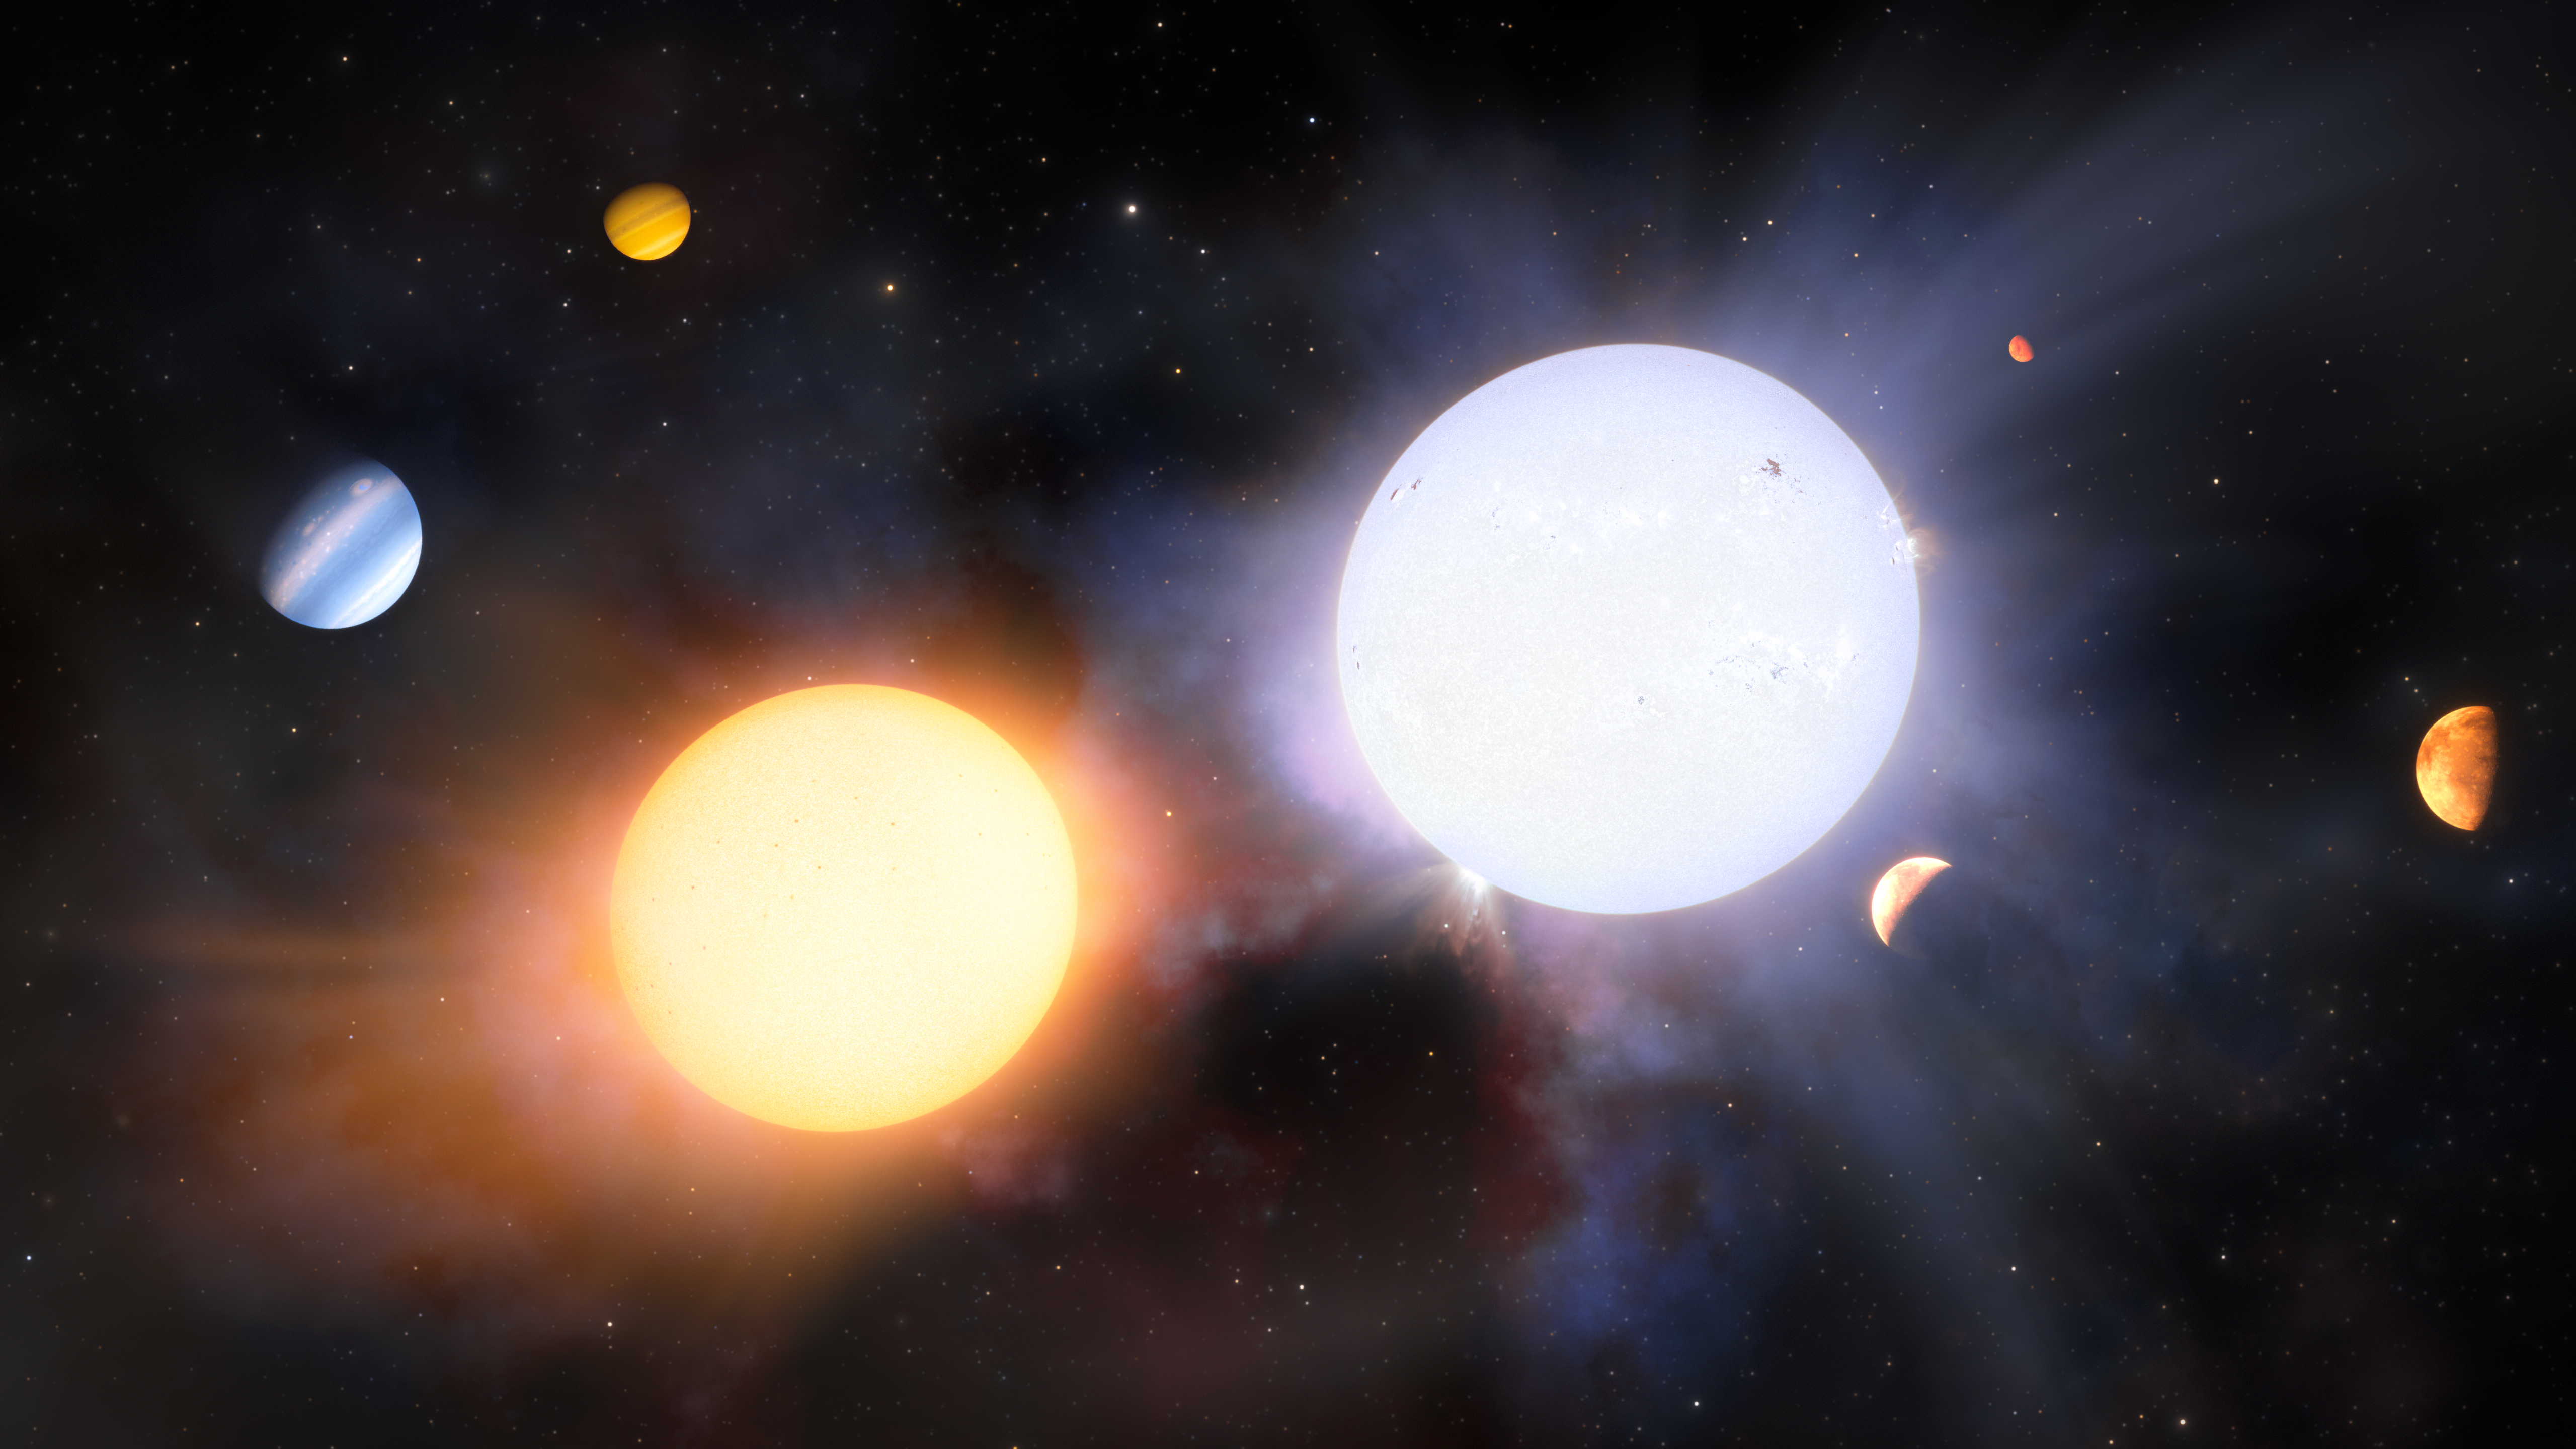

Artist’s Impression of a Giant-Giant Binary

This artist’s impression illustrates a binary pair of giant stars. Despite being born from the same molecular cloud, astronomers often detect differences in binary stars’ chemical compositions and planetary systems. One star in this system is shown to host three small, rocky planets, while the other star hosts two gas giants. Using Gemini South’s GHOST, a team of astronomers have confirmed for the first time that these differences can be traced back to inhomogeneities in the primordial molecular cloud from which the stars were born.

Credit: NOIRLab/NSF/AURA/J. da Silva (Spaceengine)/M. Zamani